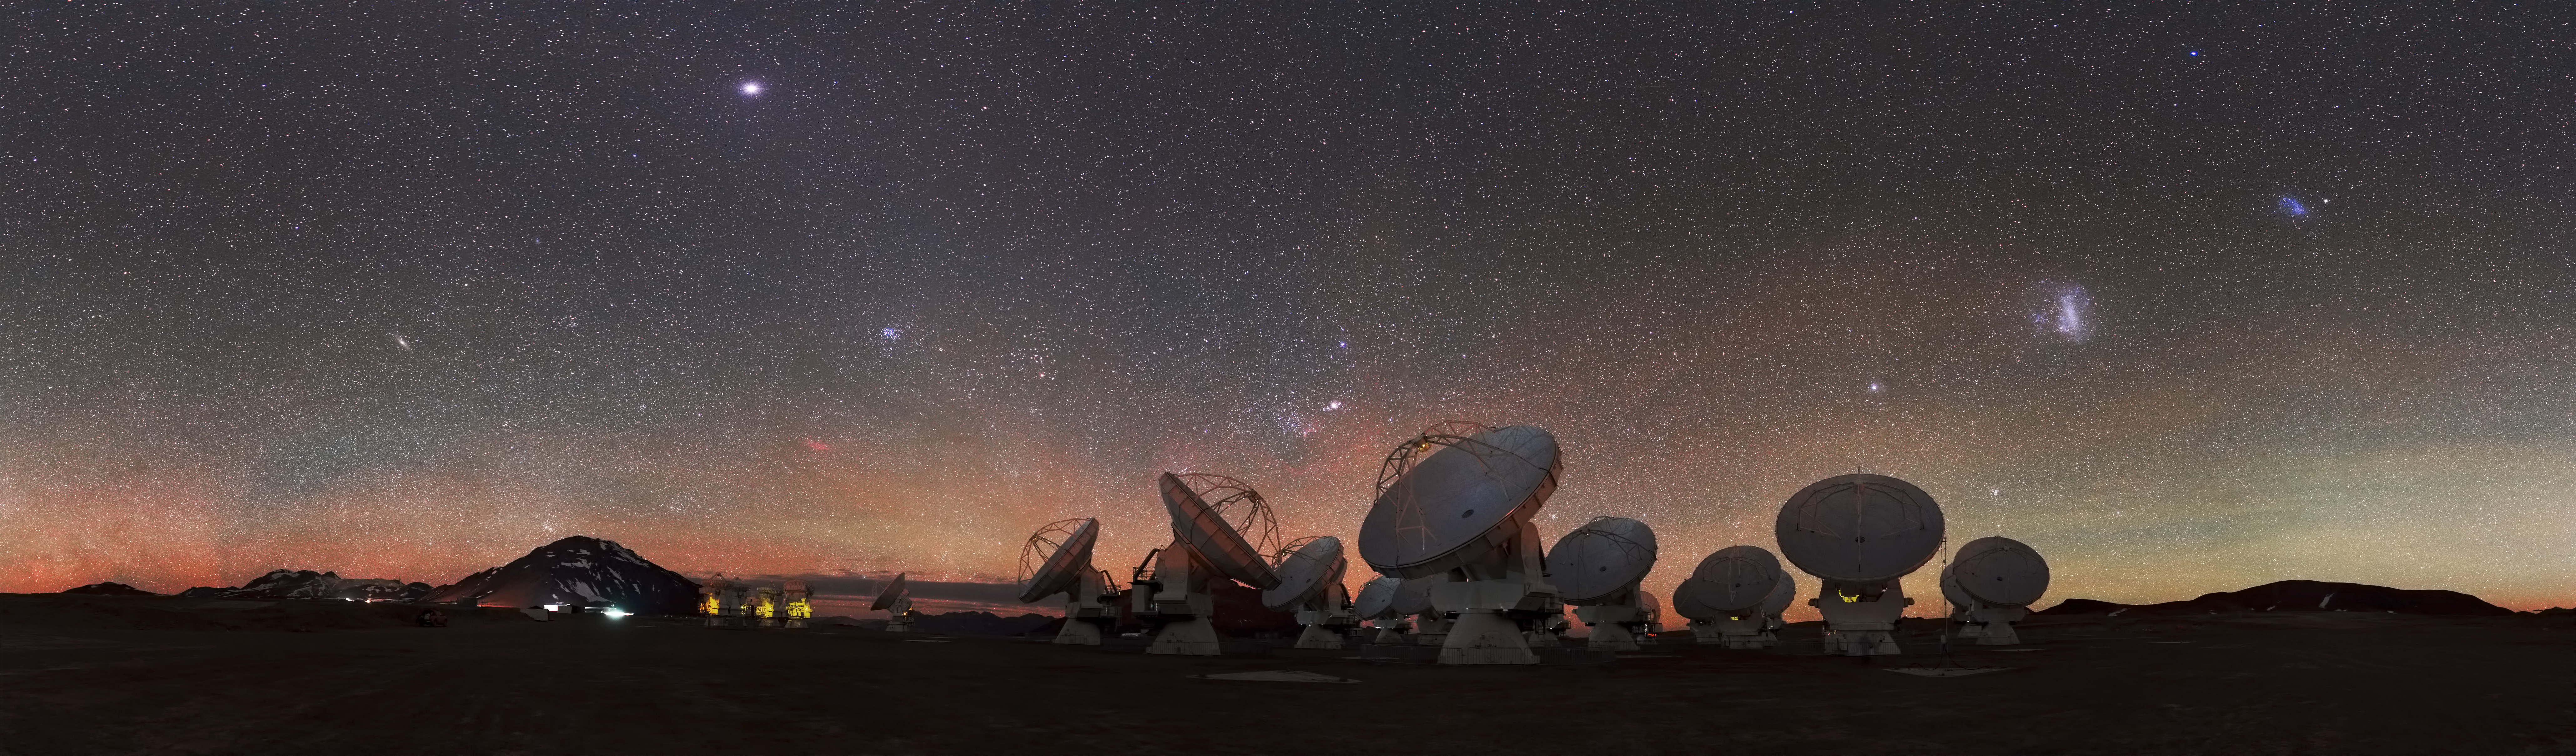

At 5000 meters above sea level

At 5000 meters above sea level, high upon the Chajnantor Plateau in Chile, the antennas of the ALMA Observatory peer skywards, scanning the Universe for clues to our cosmic origins.

Credit: S. Guisard (ESO)